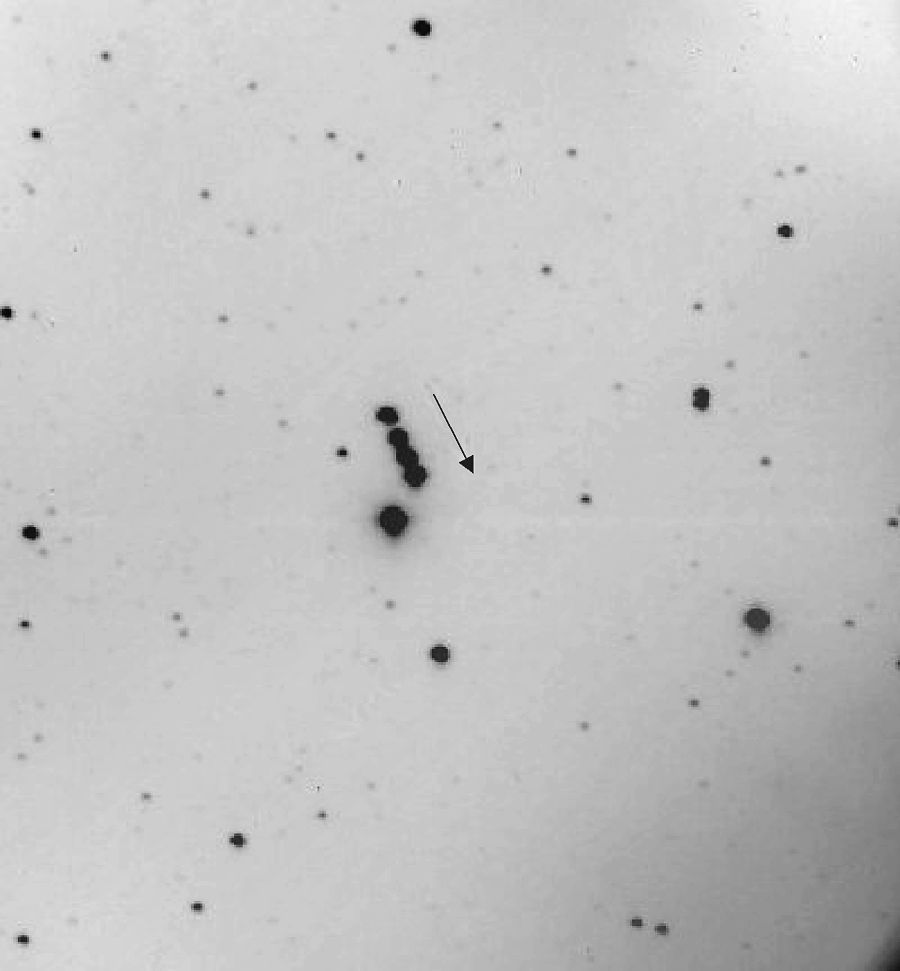

14 Irene from Kitt Peak

This composite image shows the 10.4-magnitude asteroid 14 Irene as it moves across the sky. It is a combination of four one-minute exposures spaced about 20 minutes apart. The motion of the asteroid is clearly evident. Image from the McMath-Pierce East Auxiliary Telescope (yes, primarily a solar telescope: see the article in the December 2001 NOAO Newsletter, currently only available in PDF format).

Credit: NSO/AURA/NSF